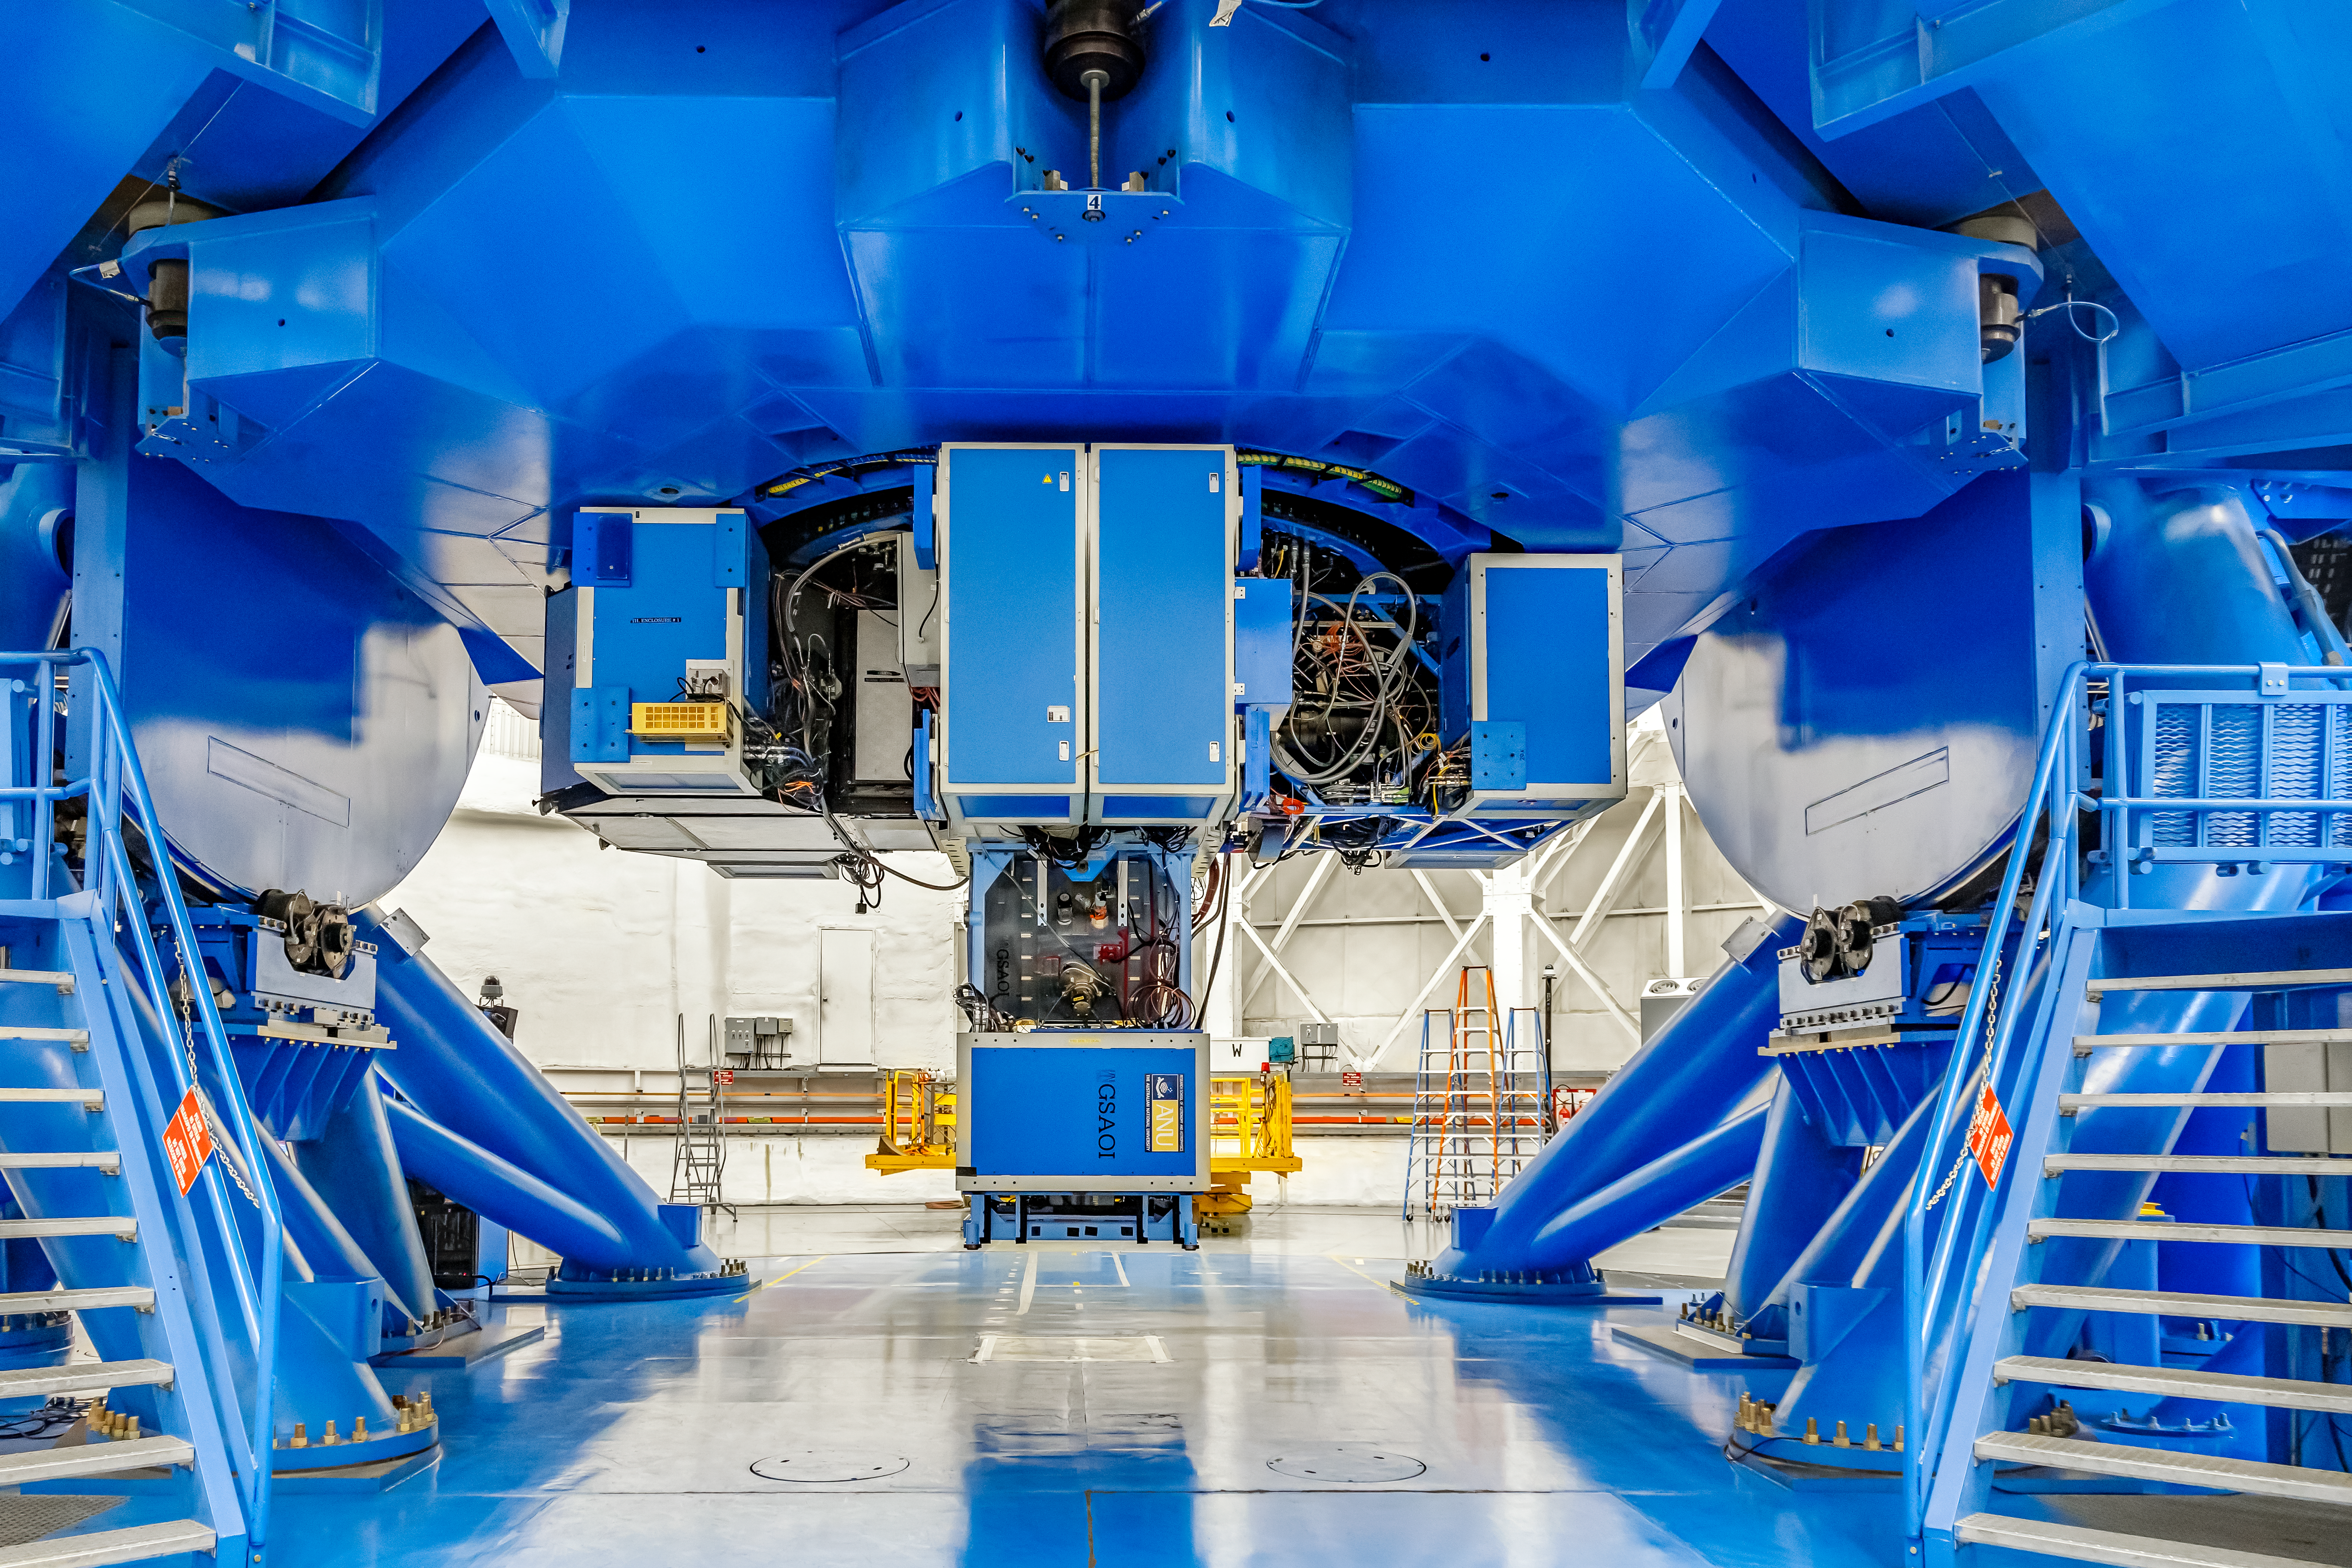

Instruments on Gemini South

Mounted on Gemini South are the following instruments from left to right: Gemini Multi-Object Spectrographs (GMOS), Zorro, Gemini South Adaptive Optics Imager (GSAOI), and FLAMINGOS 2.

Credit: CTIO/NOIRLab/NSF/AURA/D. Munizaga